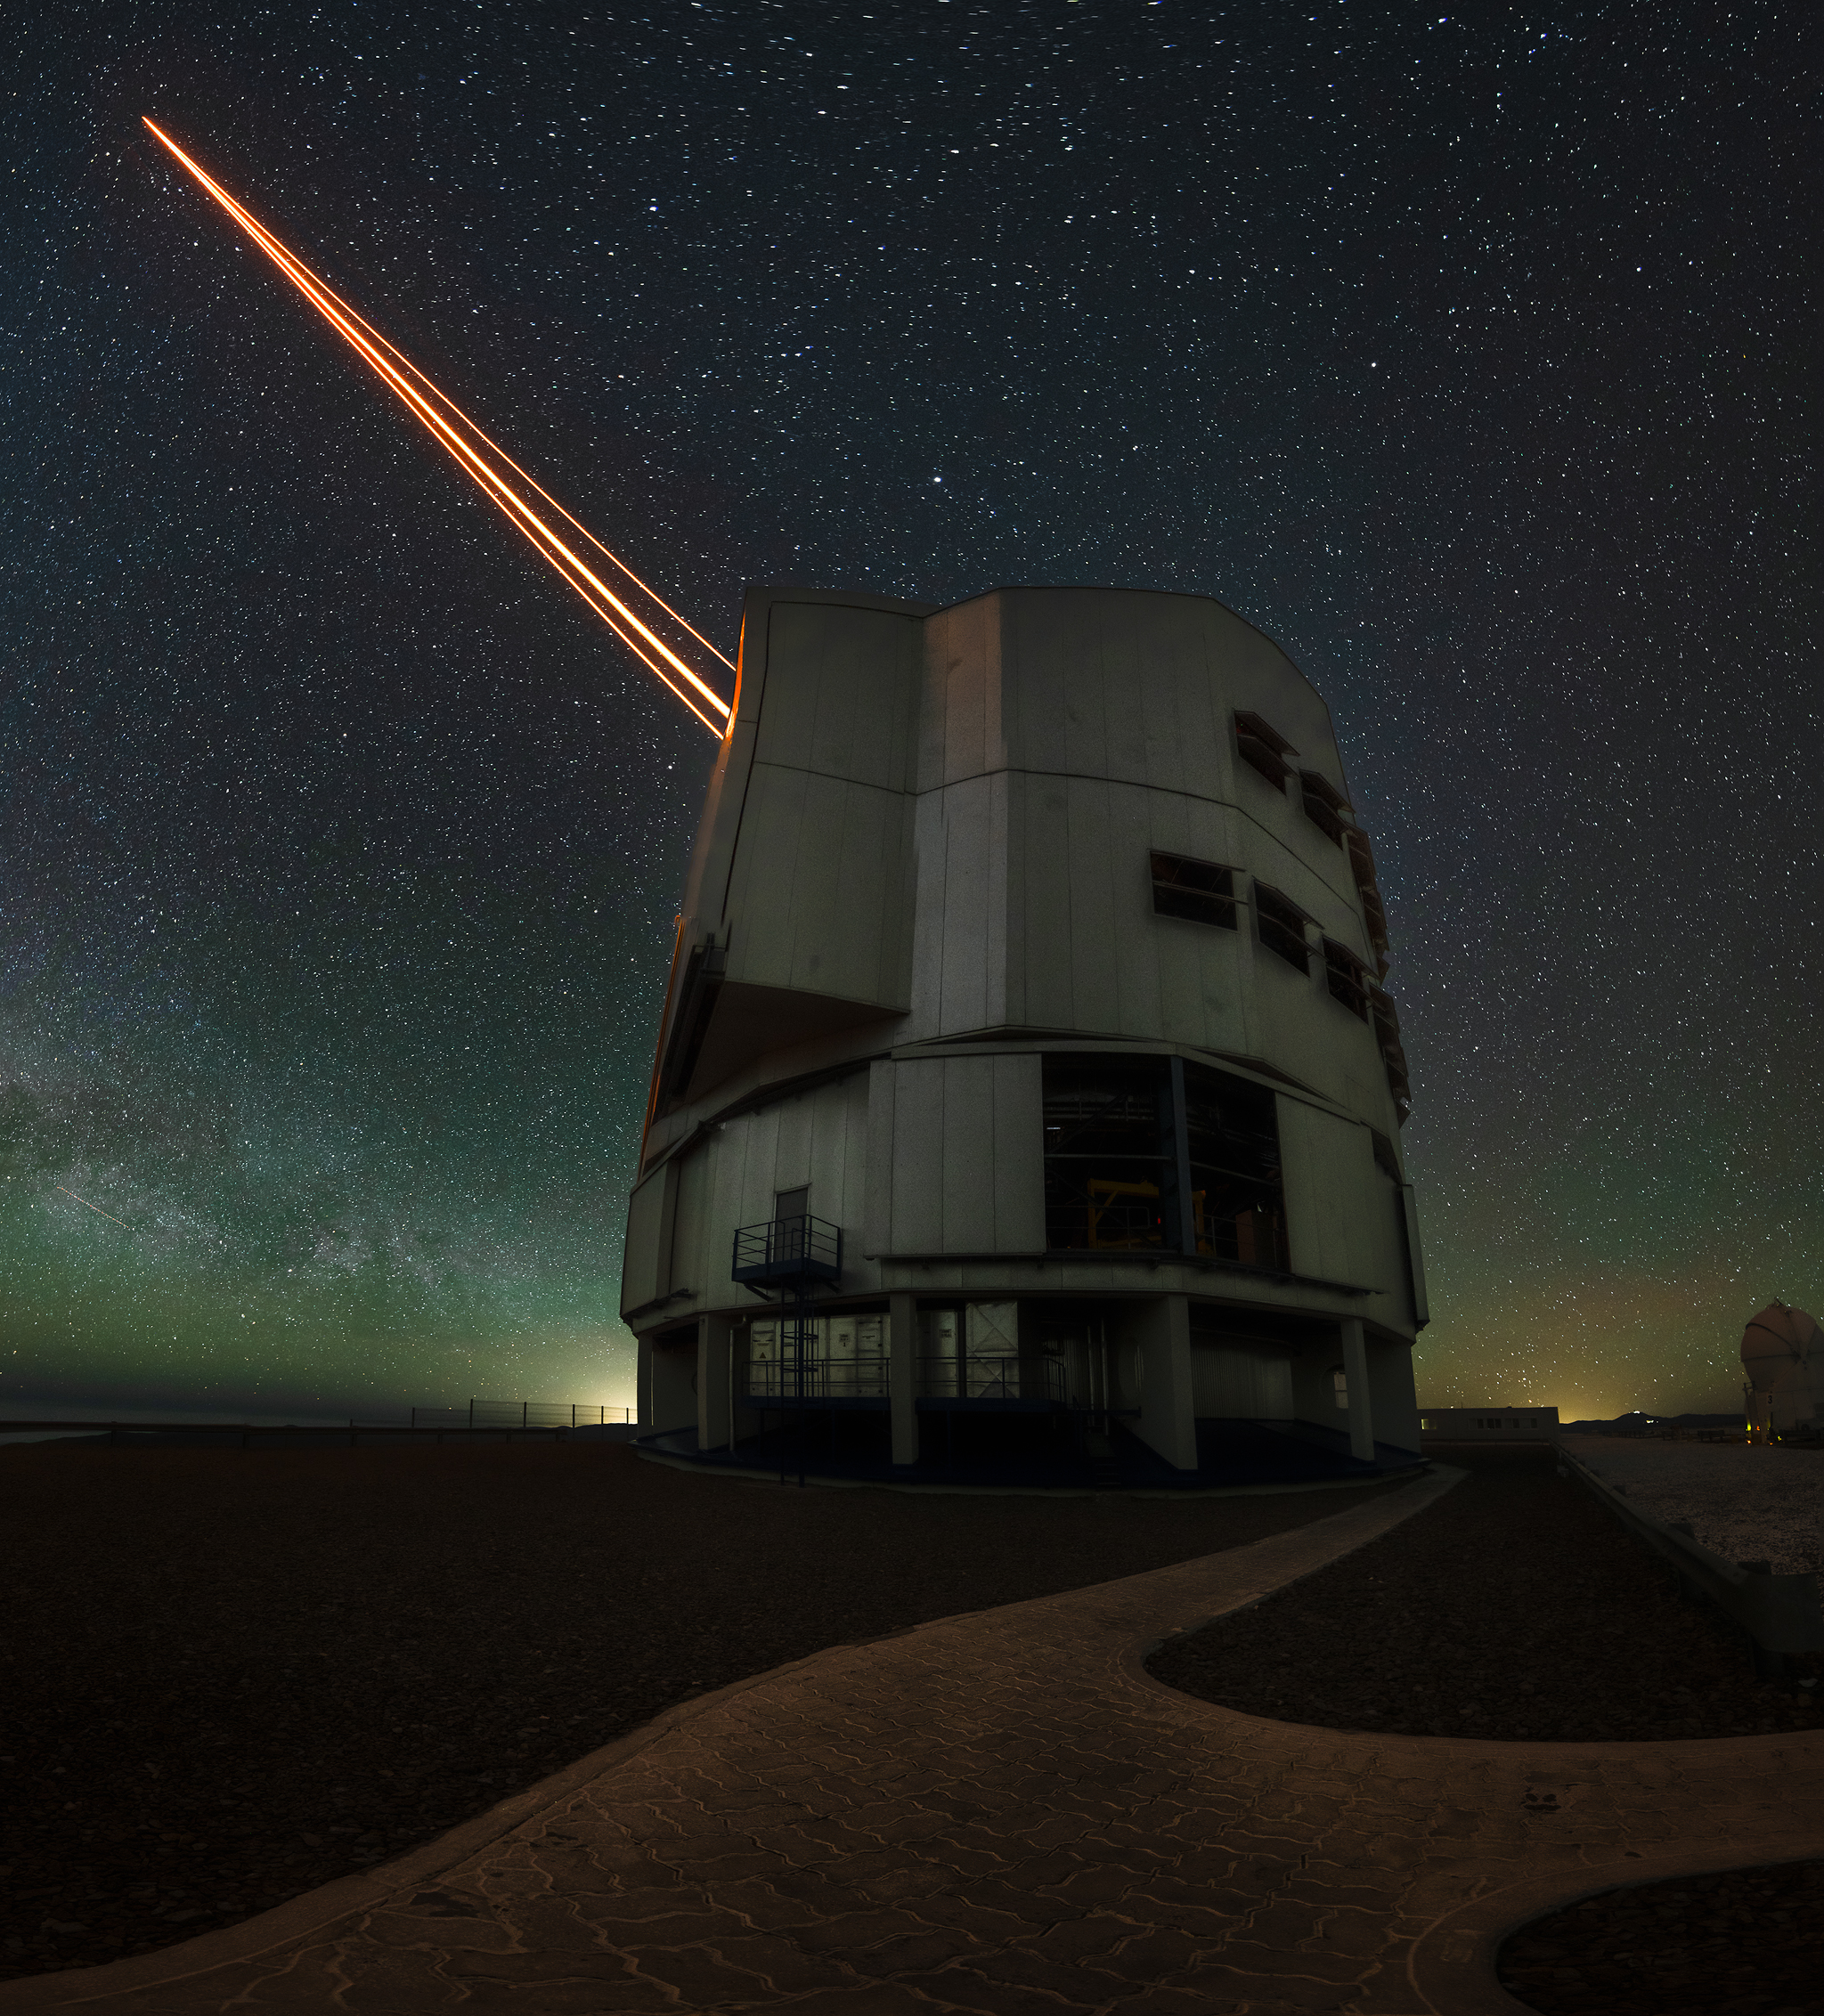

Reaching for the stars

The dark sky provides the perfect backdrop for today's Picture of the Week, captured by Chilean astrophotographer Alexis Trigo. The spotlight is on the magnificent Unit Telescope 1, also known as Antu, part of ESO’s Very Large Telescope (VLT). Hiding behind it is another almost identical telescope, called UT4 or Yepun, reaching for the stars with its laser beams. In the background, the Milky Way stretches low in the horizon.

The VLT comprises four Unit Telescopes, each with an 8.2 m mirror. All four UT domes are as big as a family house, keeping the telescope safe and sound from all environmental conditions. But despite their similarities, Yepun is special, as it is the only UT with a total of four lasers.

Lasers create artificial stars in Earth's upper atmosphere, allowing astronomers to measure and correct for atmospheric turbulence that blurs their data. Initially, only UT4 had lasers installed, but this changed recently with the completion of the GRAVITY+ upgrade to the VLT Interferometer. Now, a laser has been installed on all the other three UTs. Nevertheless, Yepun remains distinctive with its four lasers, delivering crystal-clear views of the cosmos.

Credit: ESO/A. Trigo